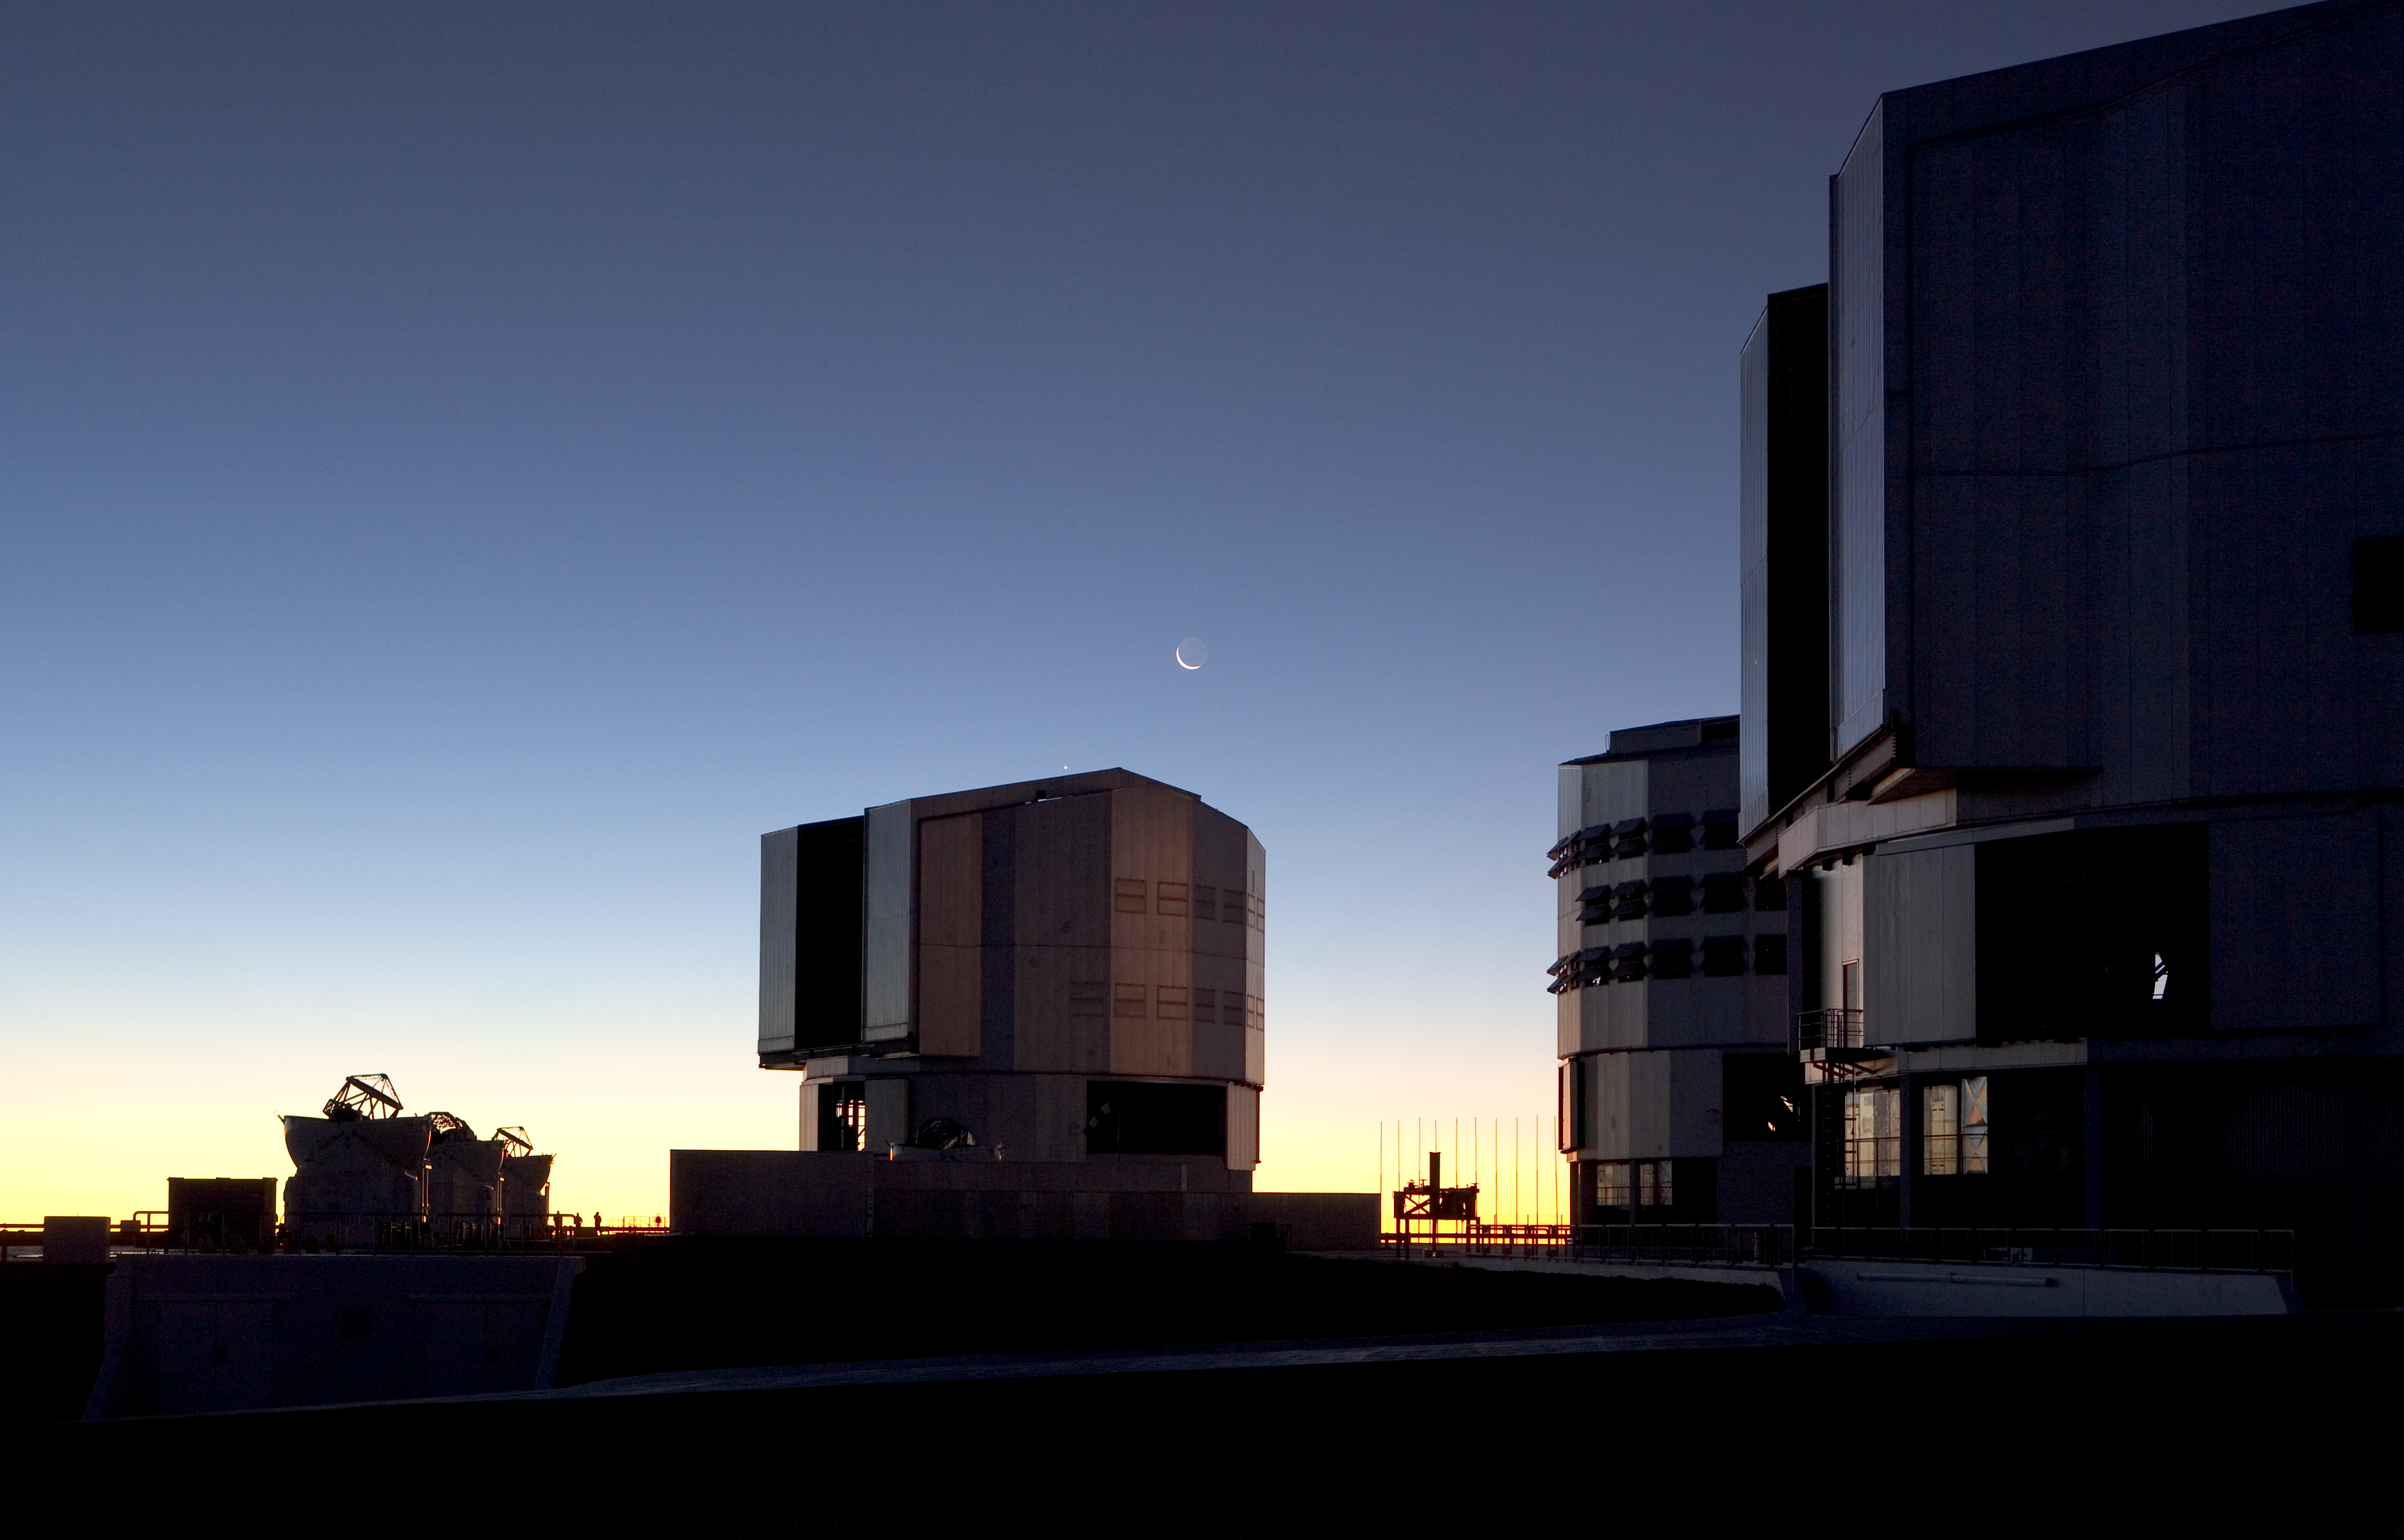

Paranal platform

The Very Large Telescope (VLT) at ESO's Cerro Paranal observing site. Located in the Atacama Desert of Chile, the site is over 2600 metres above sea level, providing incredibly dry, dark viewing conditions. The VLT is the world’s most advanced optical instrument, consisting of four Unit Telescopes with main mirrors 8.2-m in diameter and four movable 1.8-m diameter Auxiliary Telescopes. The telescopes can work together, in groups of two or three, to form a giant interferometer, allowing astronomers to see details up to 25 times finer than with the individual telescopes.

Credit: ESO/H.H.Heyer